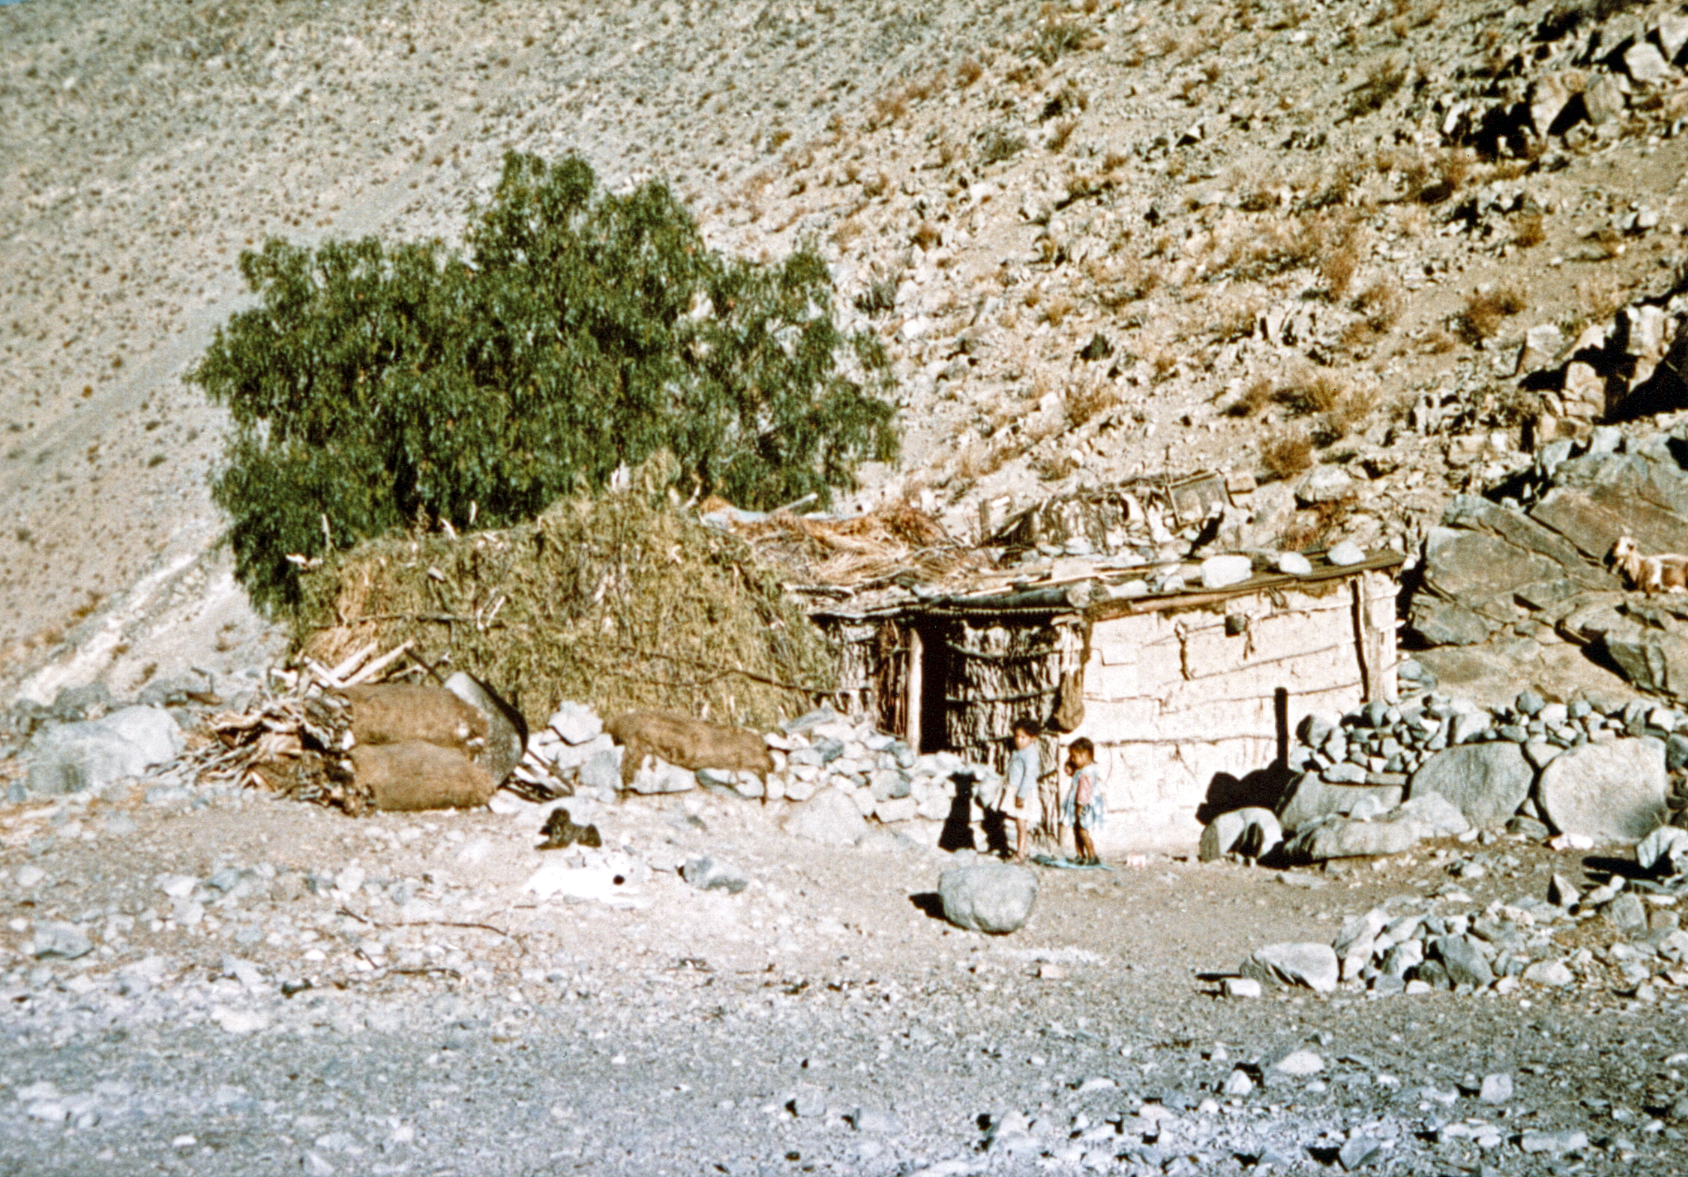

Neighbours at Quebrada Pelícano

There were people living in the "quebrada Pelícano", in the area around the entrance of ESO's La Silla observatory. A story from Erich Schumann tells that one of the children living there eventually became a teacher in La Serena.

Credit: ESO